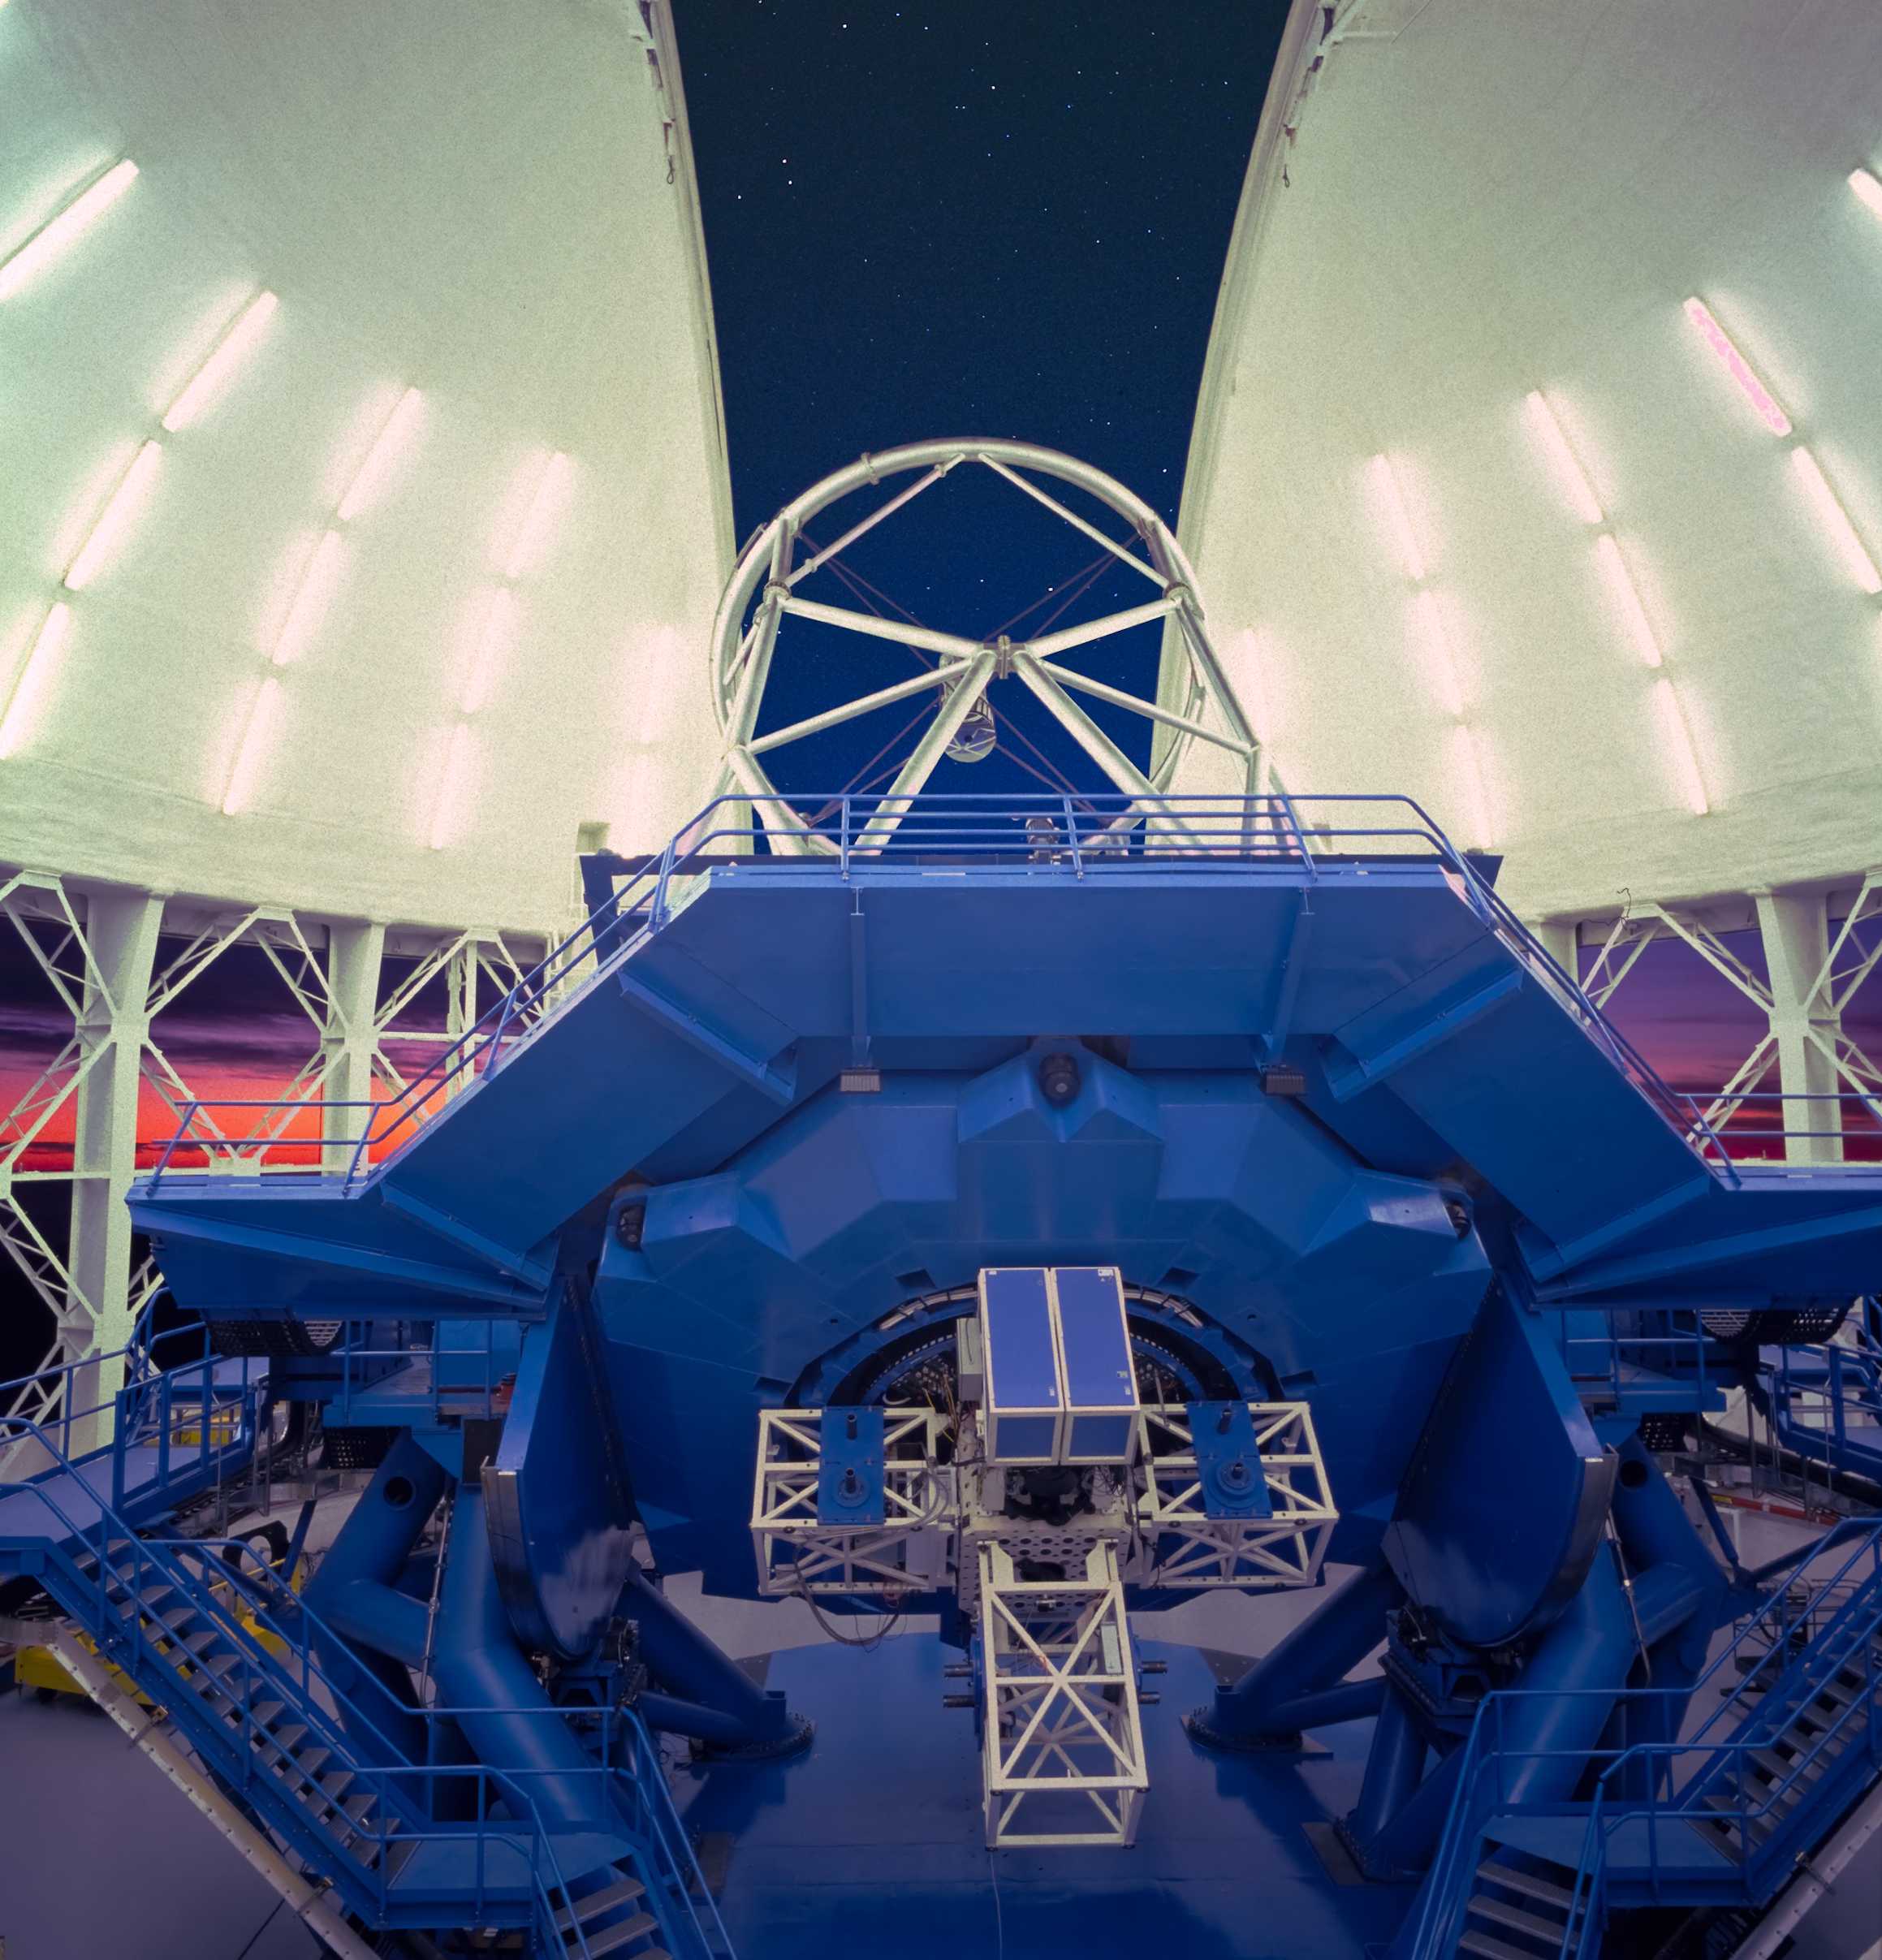

Lights On

This view of the Gemini South Telescope shows the telescope structure as it prepares for a night of observations. On the back the Instrument Support Structure can be clearly seen and some of the brighter stars can be seen through the open observing slit.

Credit: International Gemini Observatory